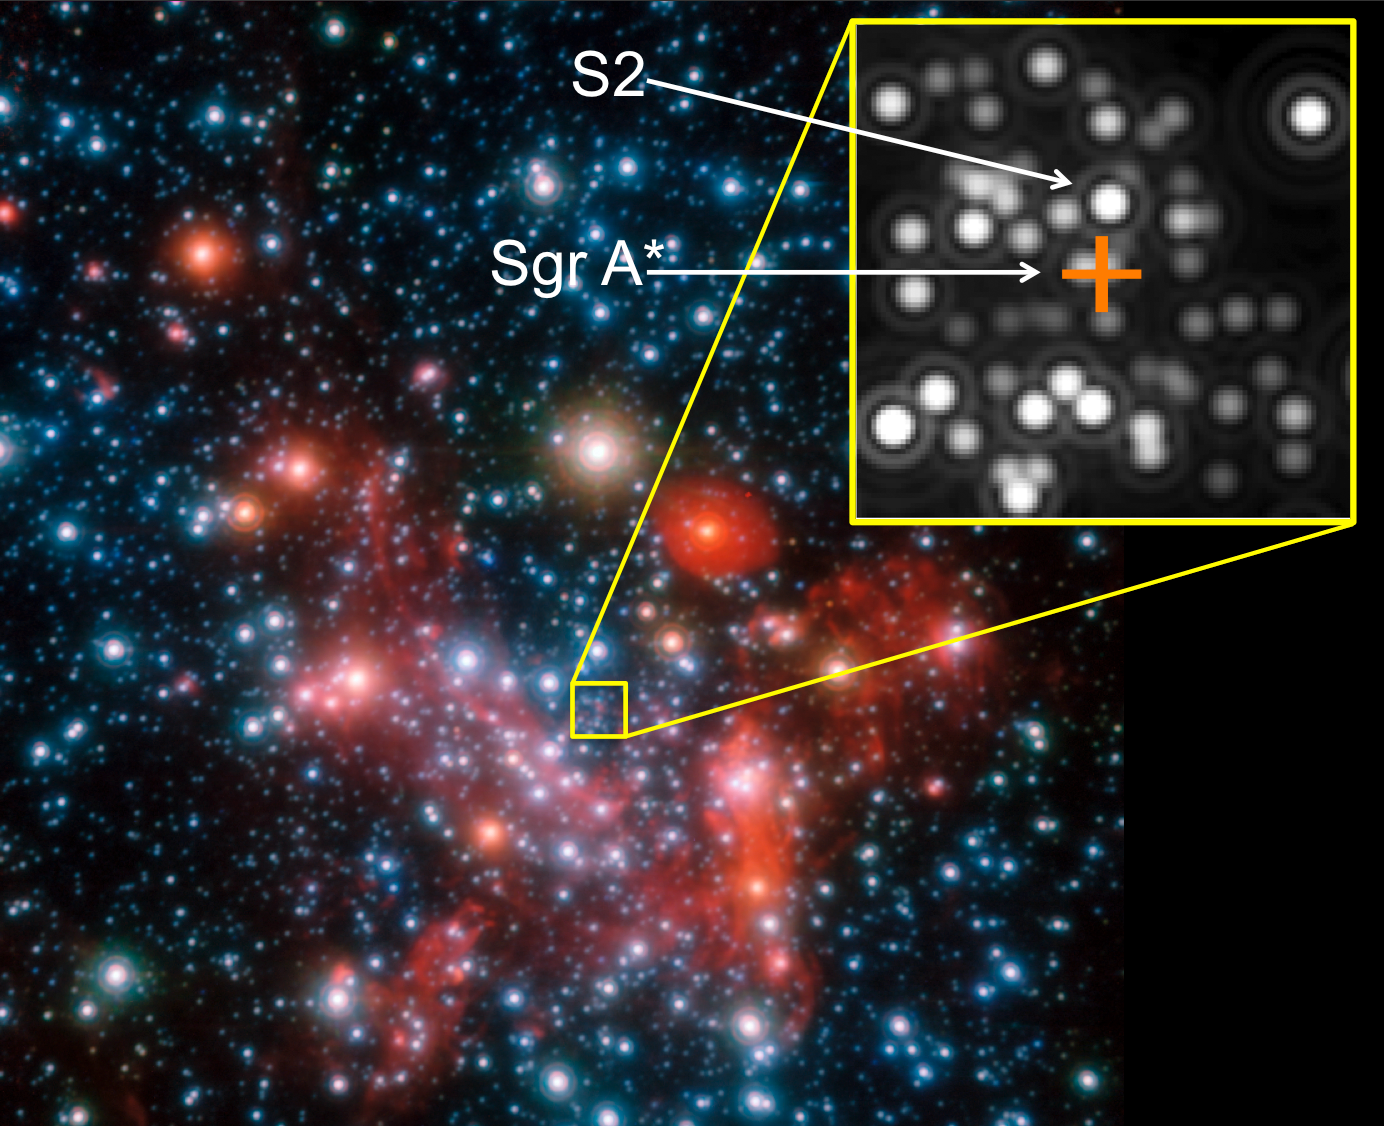

Image of the Galactic Centre

The central parts of our Galaxy, the Milky Way, as observed in the near-infrared with the NACO instrument on ESO's Very Large Telescope. The position of the centre, which harbours the (invisible) black hole known as Sgr A*,with a mass 4 million times that of the Sun, is marked by the orange cross.

The star S2 will make a close pass around the black hole in 2018 when it will be used as a unique probe of the strong gravity and act as a test of Einstein's general theory of relativity.

Credit: ESO/MPE/S. Gillessen et al.